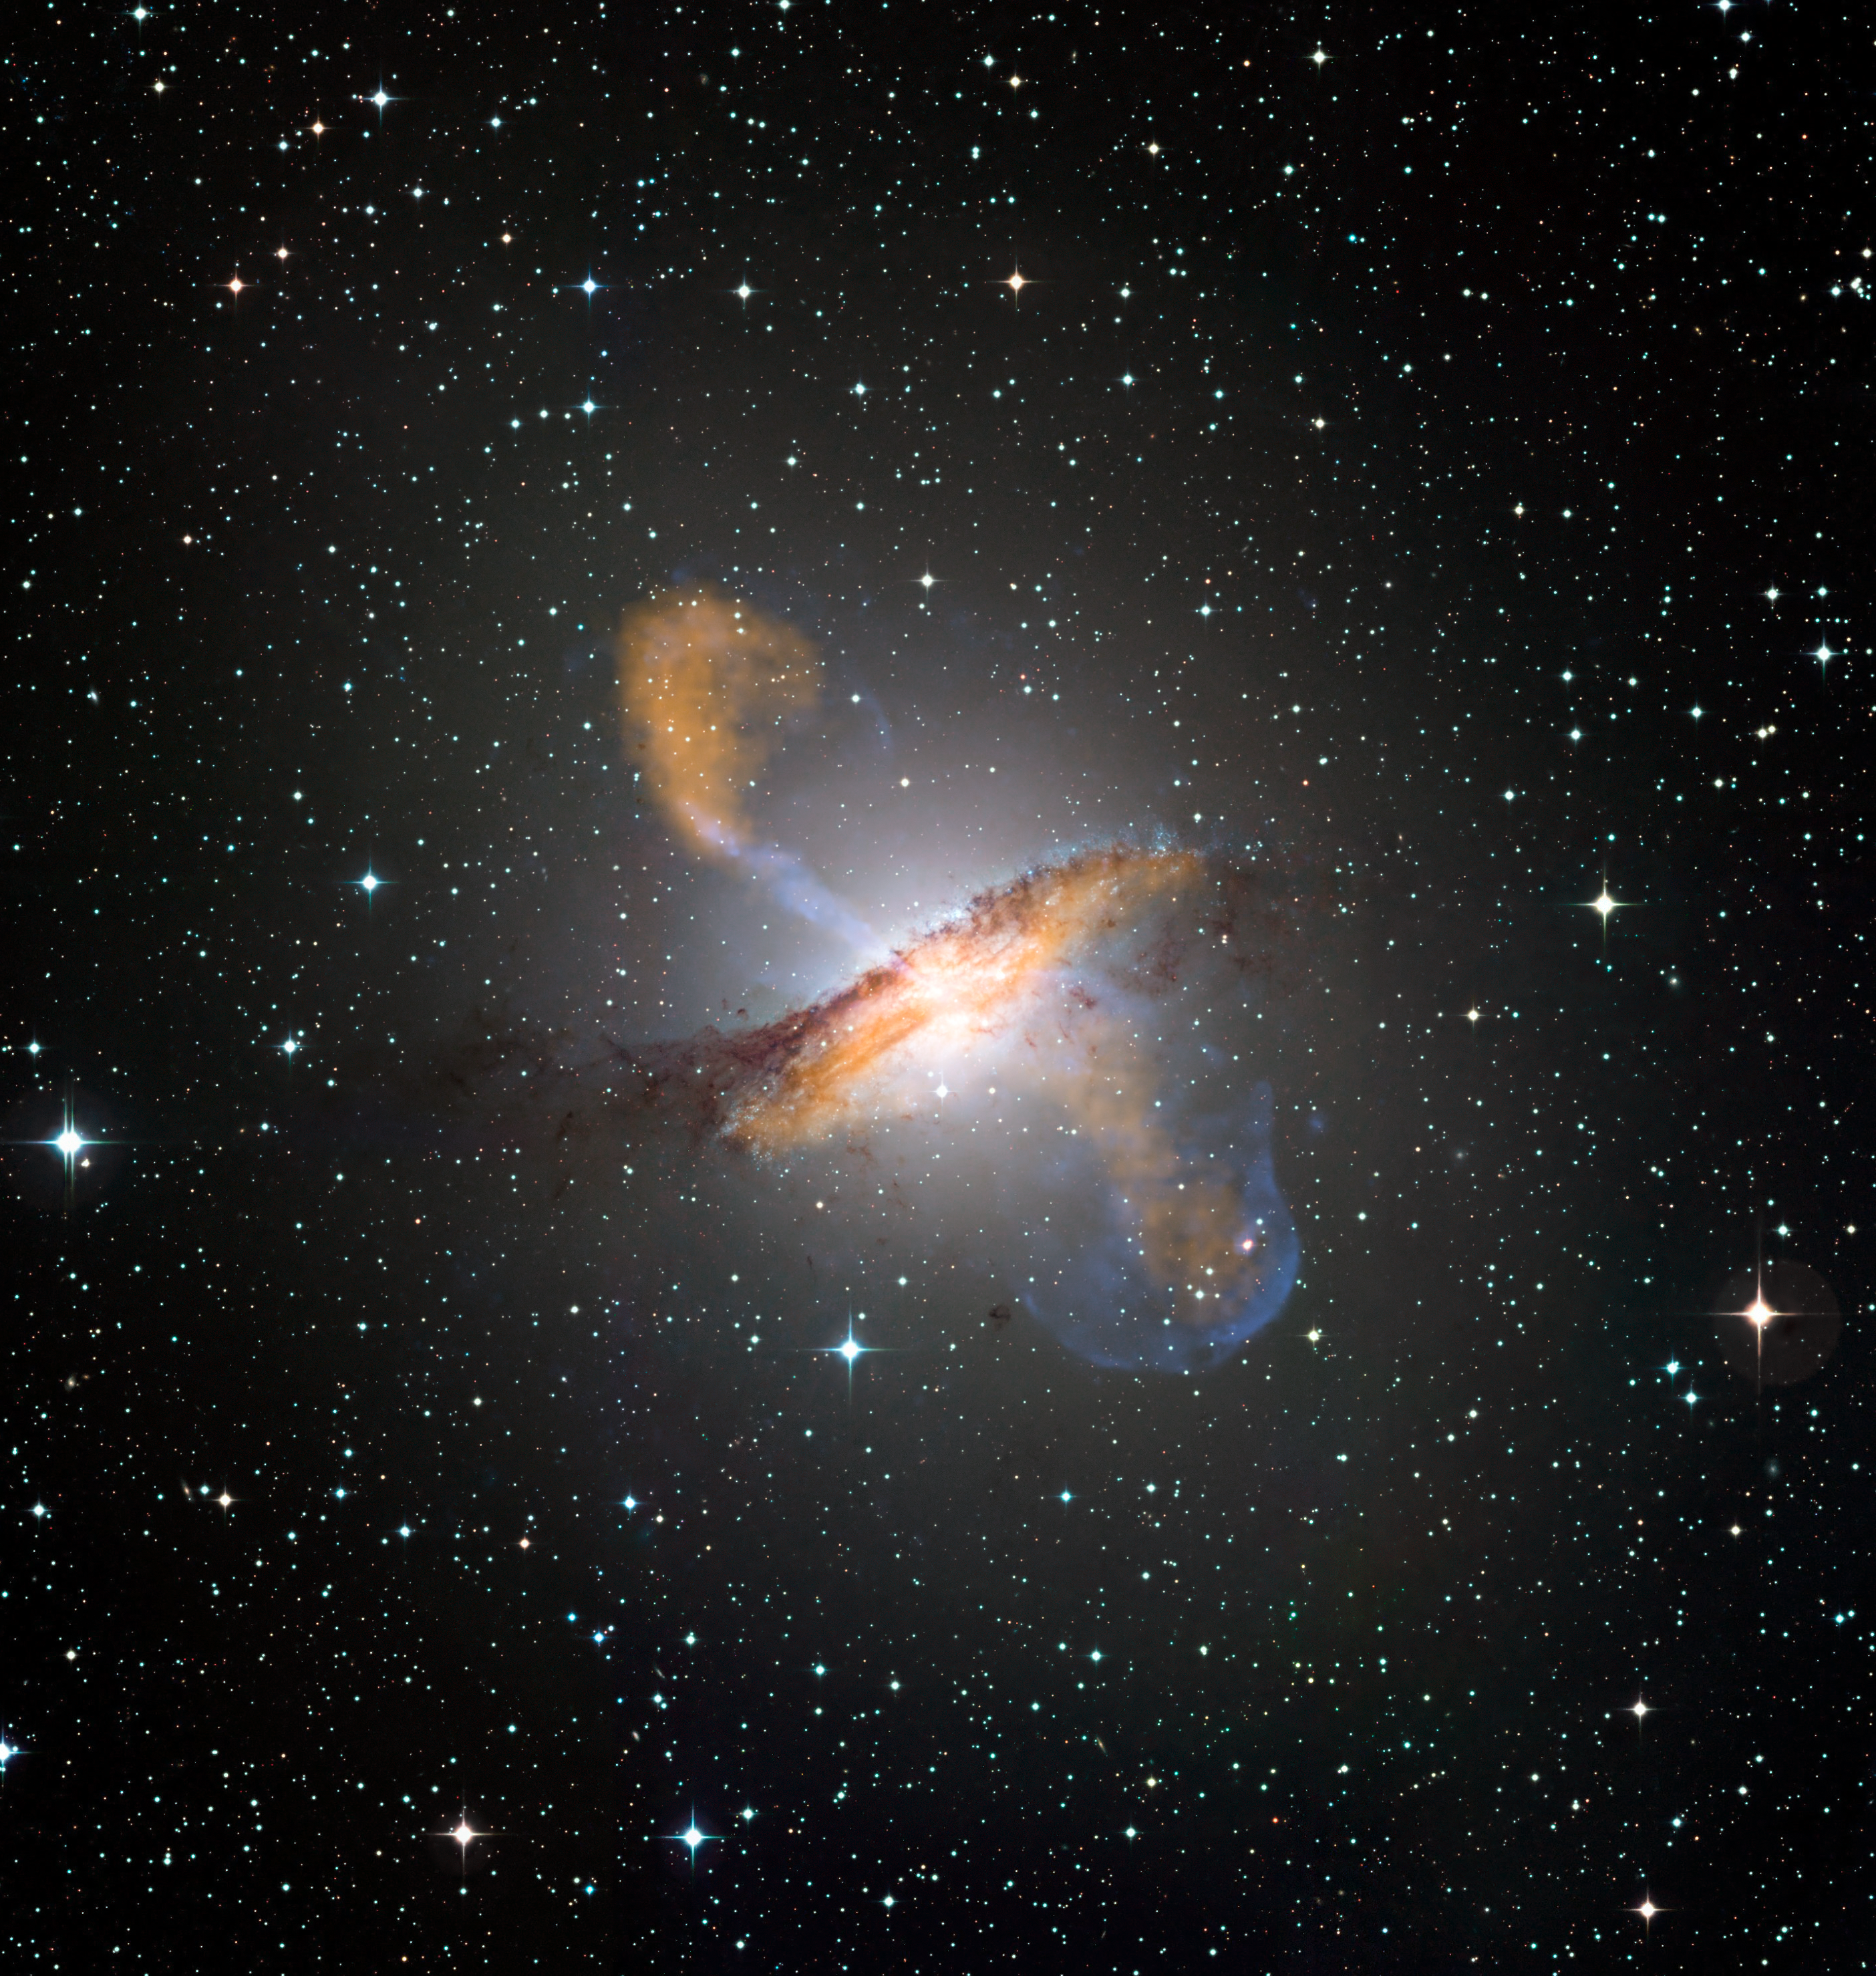

Centaurus A

Colour composite image of Centaurus A, revealing the lobes and jets emanating from the active galaxy’s central black hole. This is a composite of images obtained with three instruments, operating at very different wavelengths. The 870-micron submillimetre data, from LABOCA on APEX, are shown in orange. X-ray data from the Chandra X-ray Observatory are shown in blue. Visible light data from the Wide Field Imager (WFI) on the MPG/ESO 2.2 m telescope located at La Silla, Chile, show the stars and the galaxy’s characteristic dust lane in close to "true colour".

#L

Credit: ESO/WFI (Optical); MPIfR/ESO/APEX/A.Weiss et al. (Submillimetre); NASA/CXC/CfA/R.Kraft et al. (X-ray)